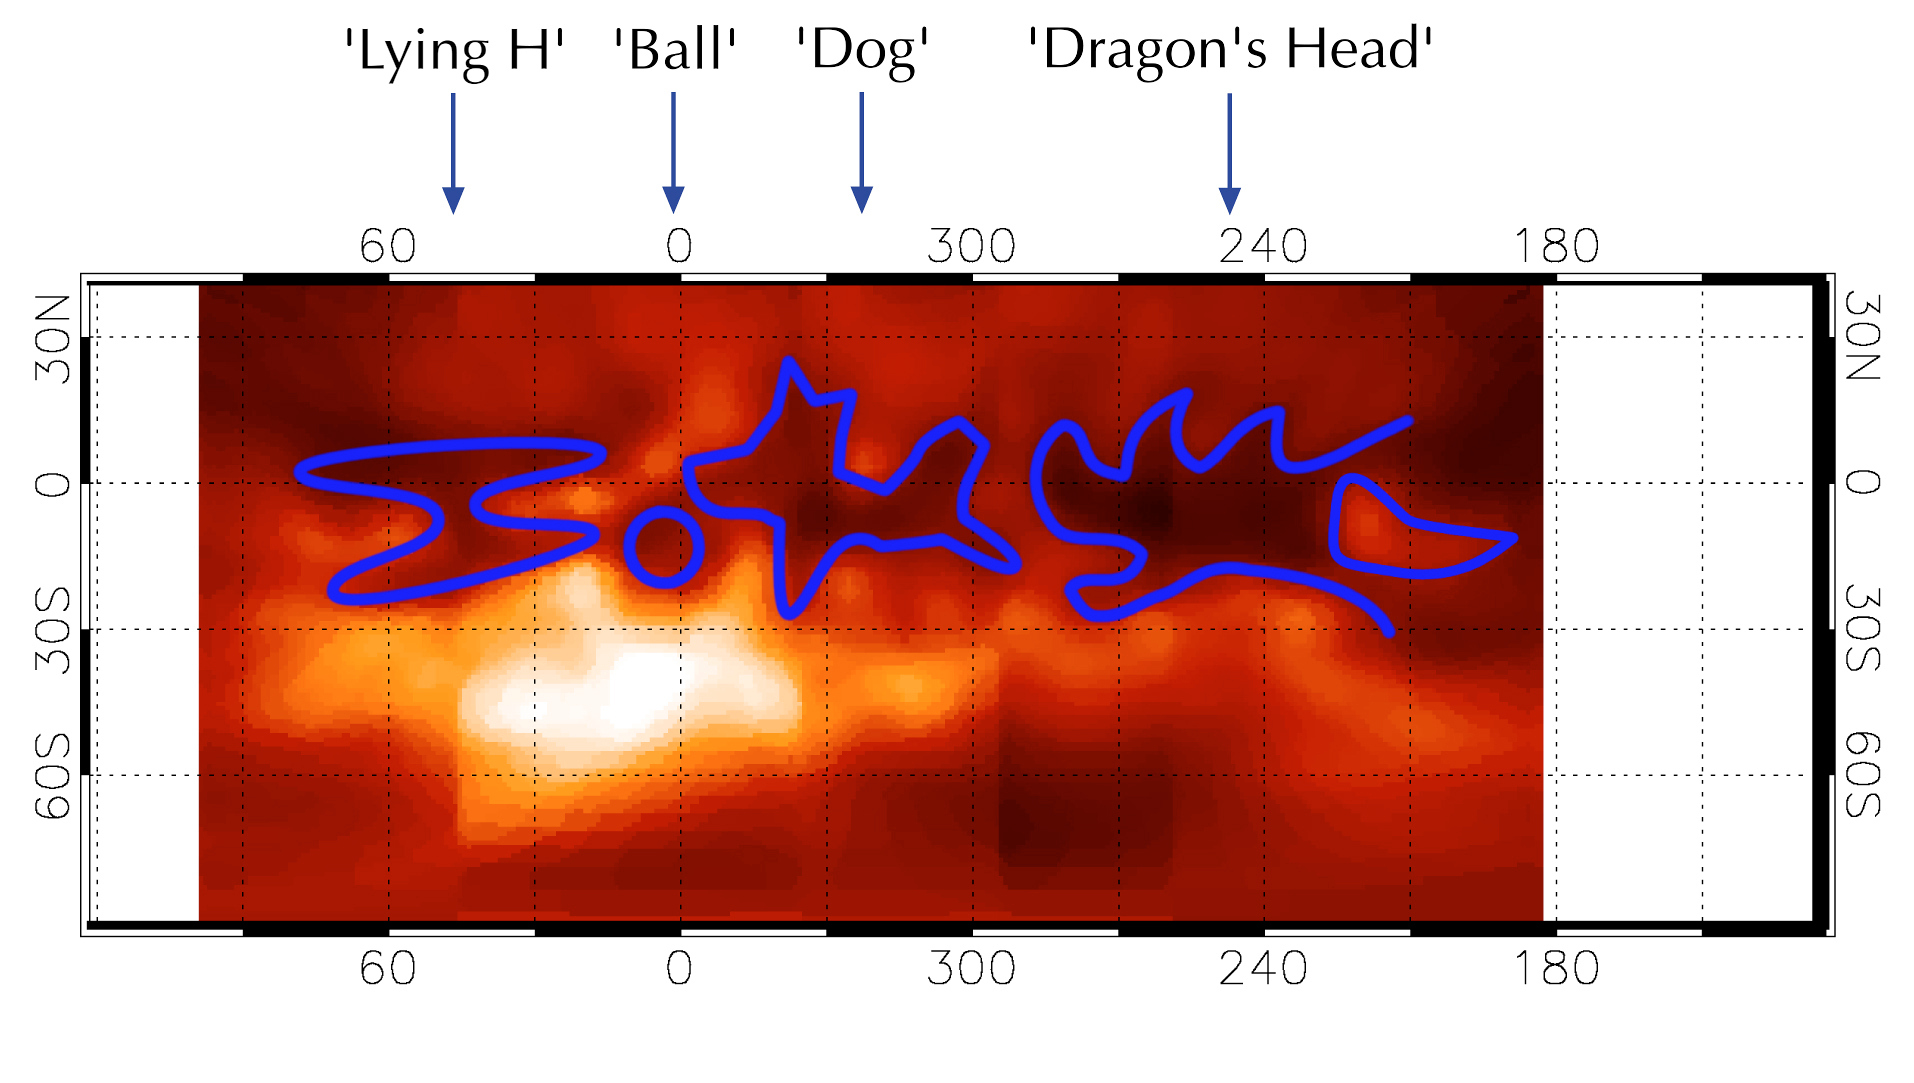

Provisional names of Titan surface features

Identification of the low-reflection areas now seen on the surface of Titan and which were given provisional names.

Credit: ESO